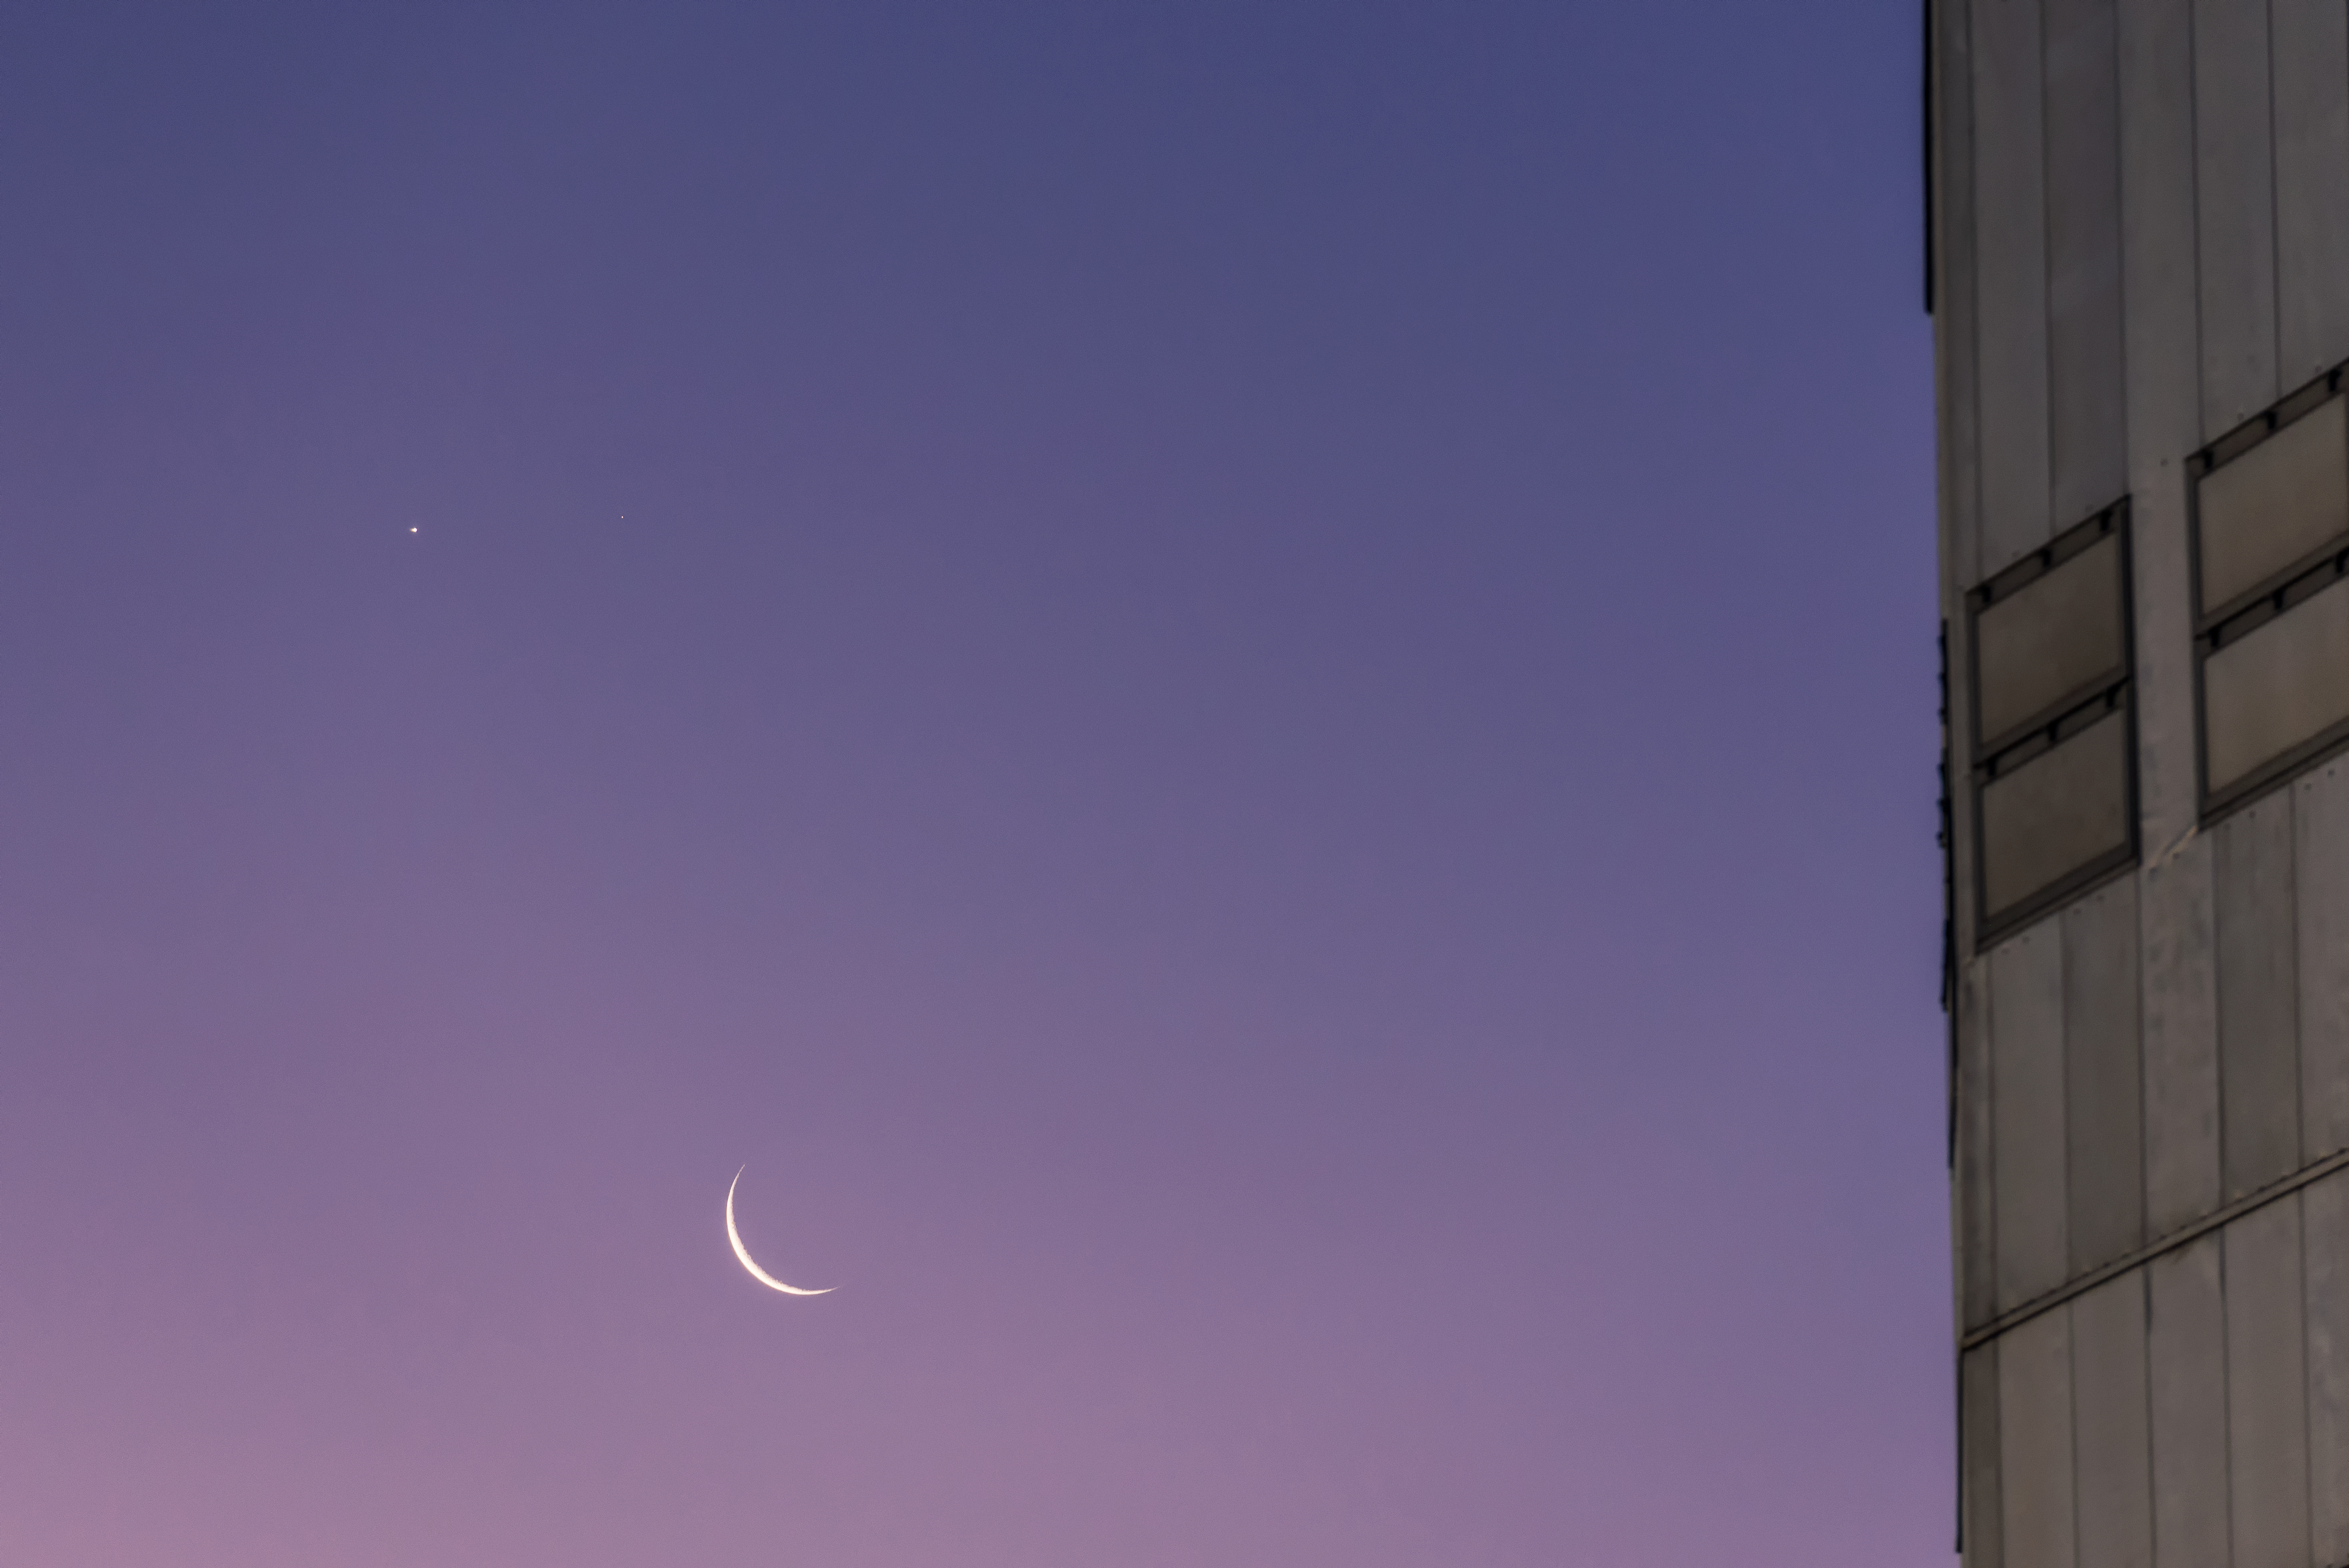

Venus, Mars and the Moon beyond the VLT

Venus (left) and Mars appear in the sky above the fine arc of a crescent Moon. The figure of one of the VLT's Unit Telescopes fills the right side of the frame.

Credit: ESO/G. Brammer